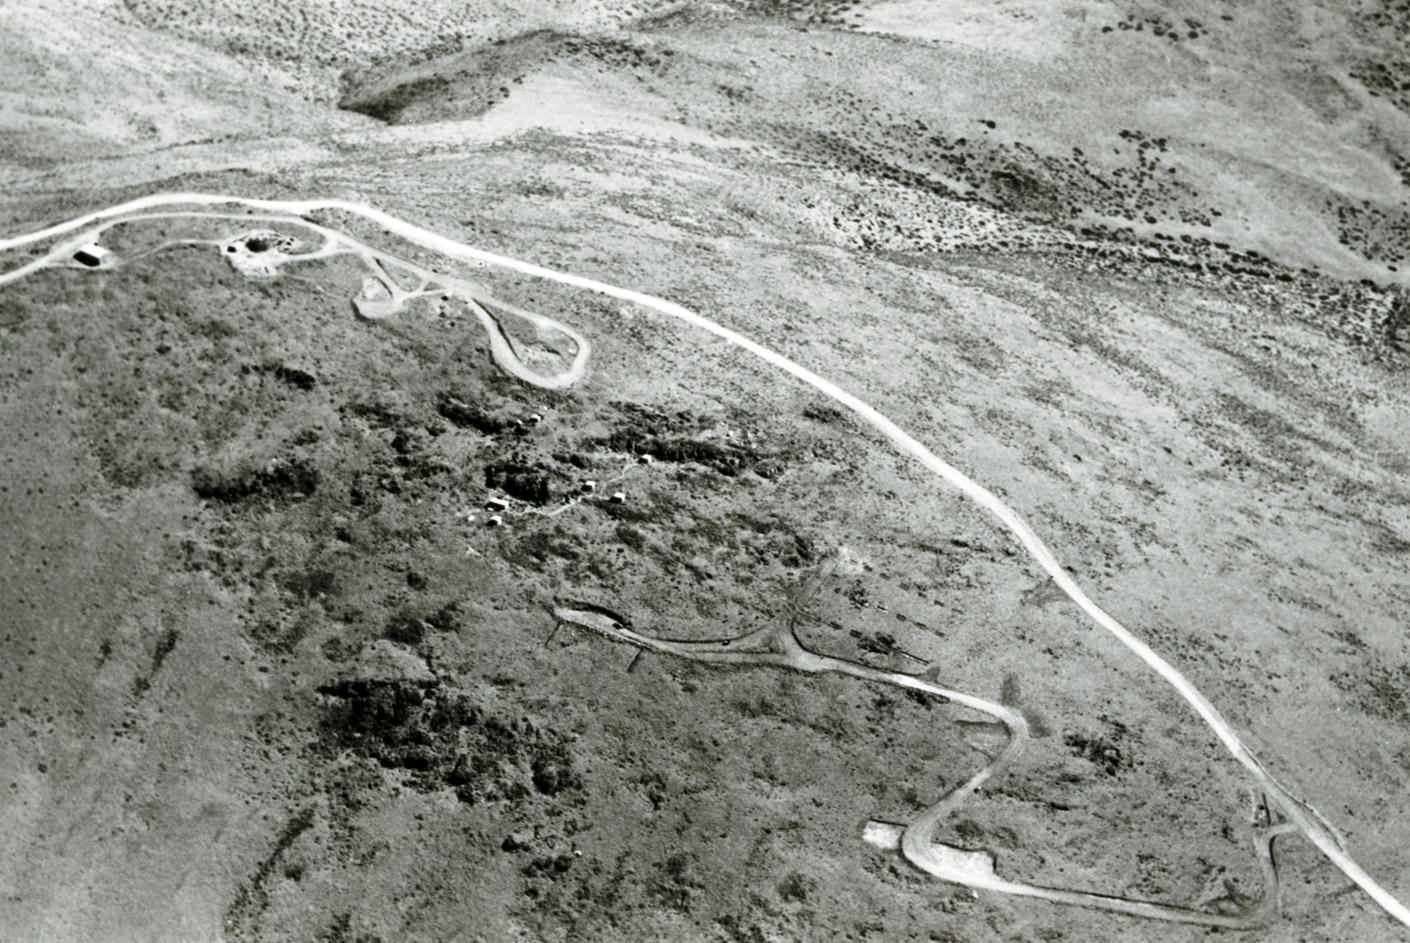

La Silla by air, 1966

Aerial view of the La Silla Observatory, 1966.

Credit: ESO/R. Holder